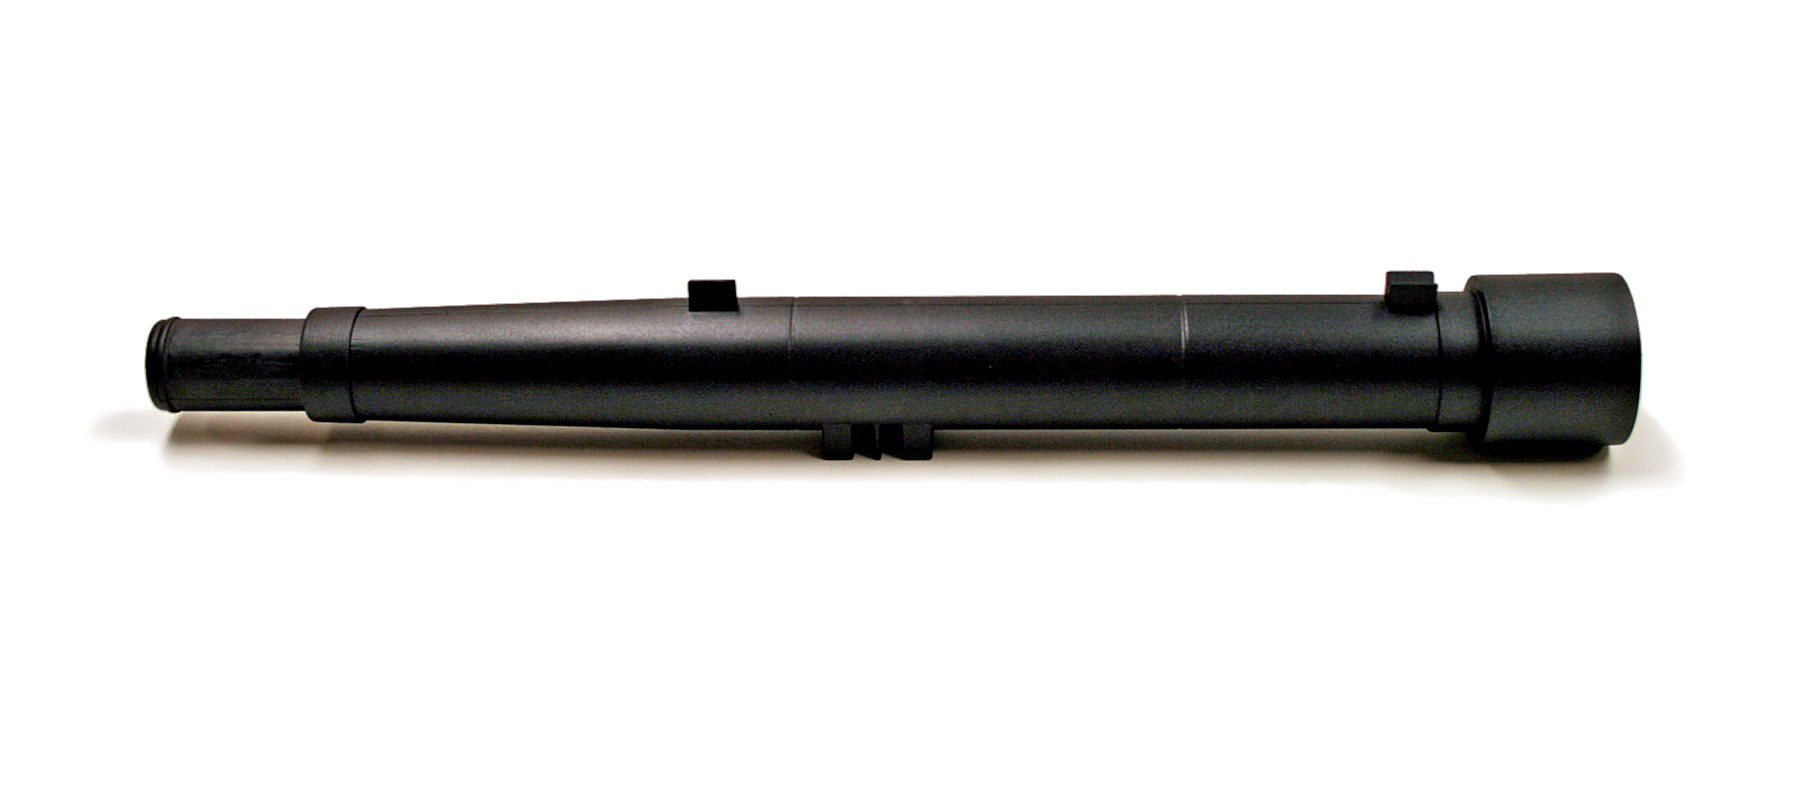

The Galileoscope

The Galileoscope.

Credit: Stephen Pompea/Rick Fienberg/IAU/IYA2009/Galileoscope